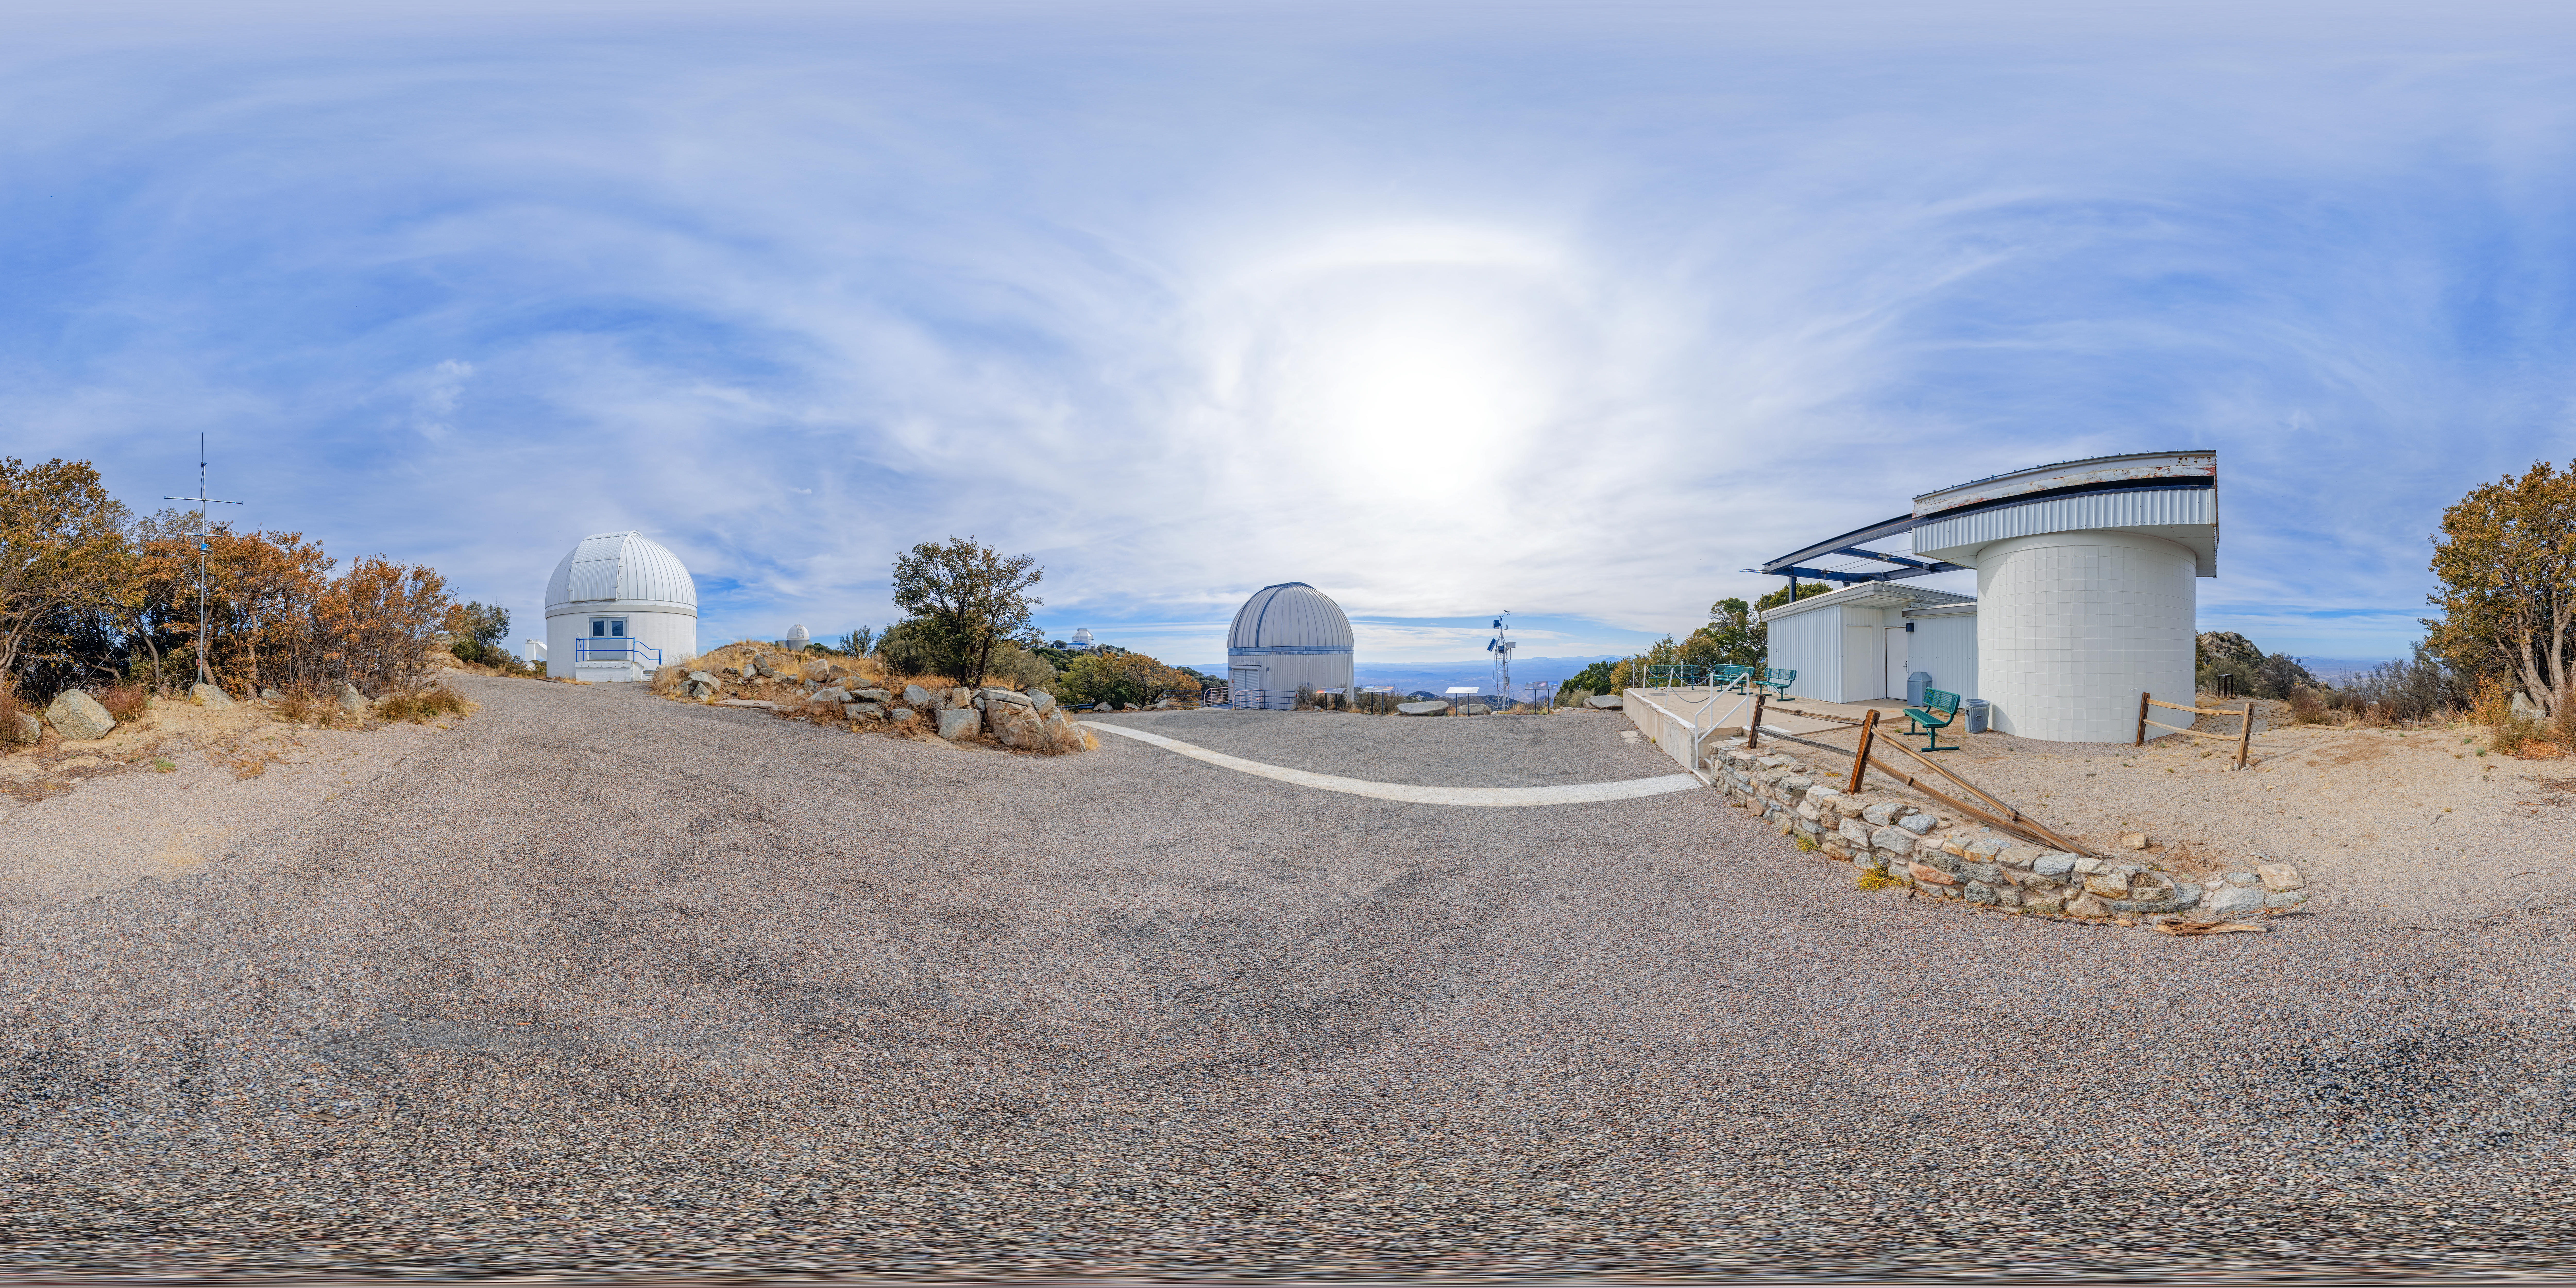

SARA, Burrell Schmidt, and Visitor Center Roll Off Roof Telescopes 360 Panorama

A 360 panorama of the SARA Kitt Peak Telescope, Burrell Schmidt Telescope, and Visitor Center Roll Off Roof Observatory on Kitt Peak National Observatory in Arizona.

A fulldome version of this image can be viewed here.

Credit: NOIRLab/NSF/AURA/P. Horálek